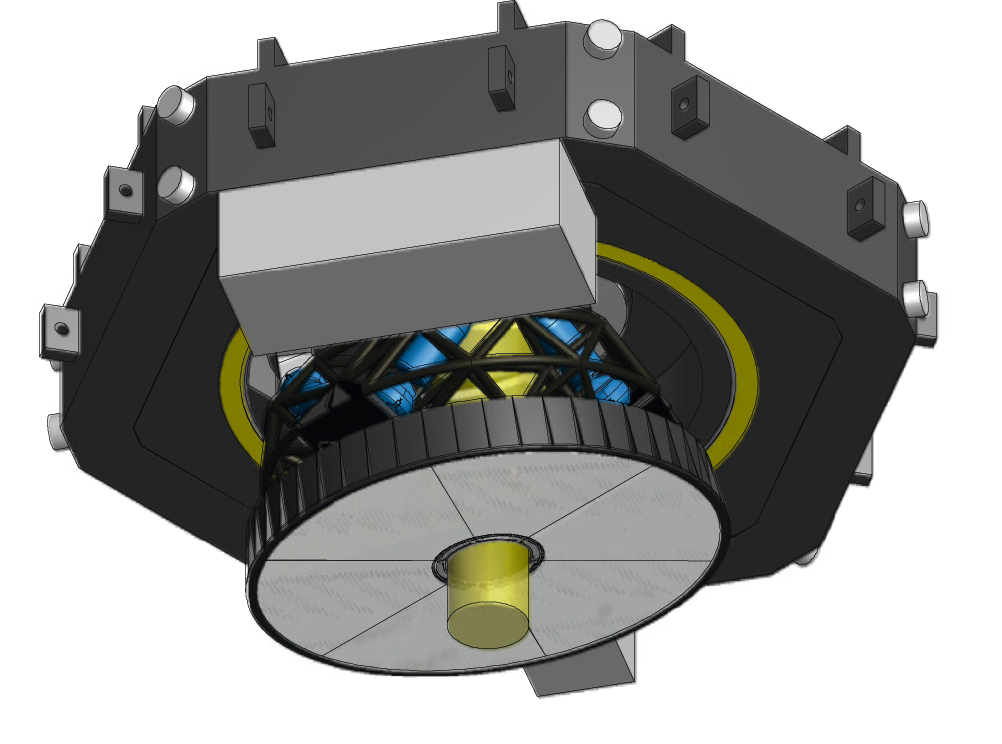

ELT deformable mirror

A preliminary design for the M4 deformable mirror unit.

Credit: ESO